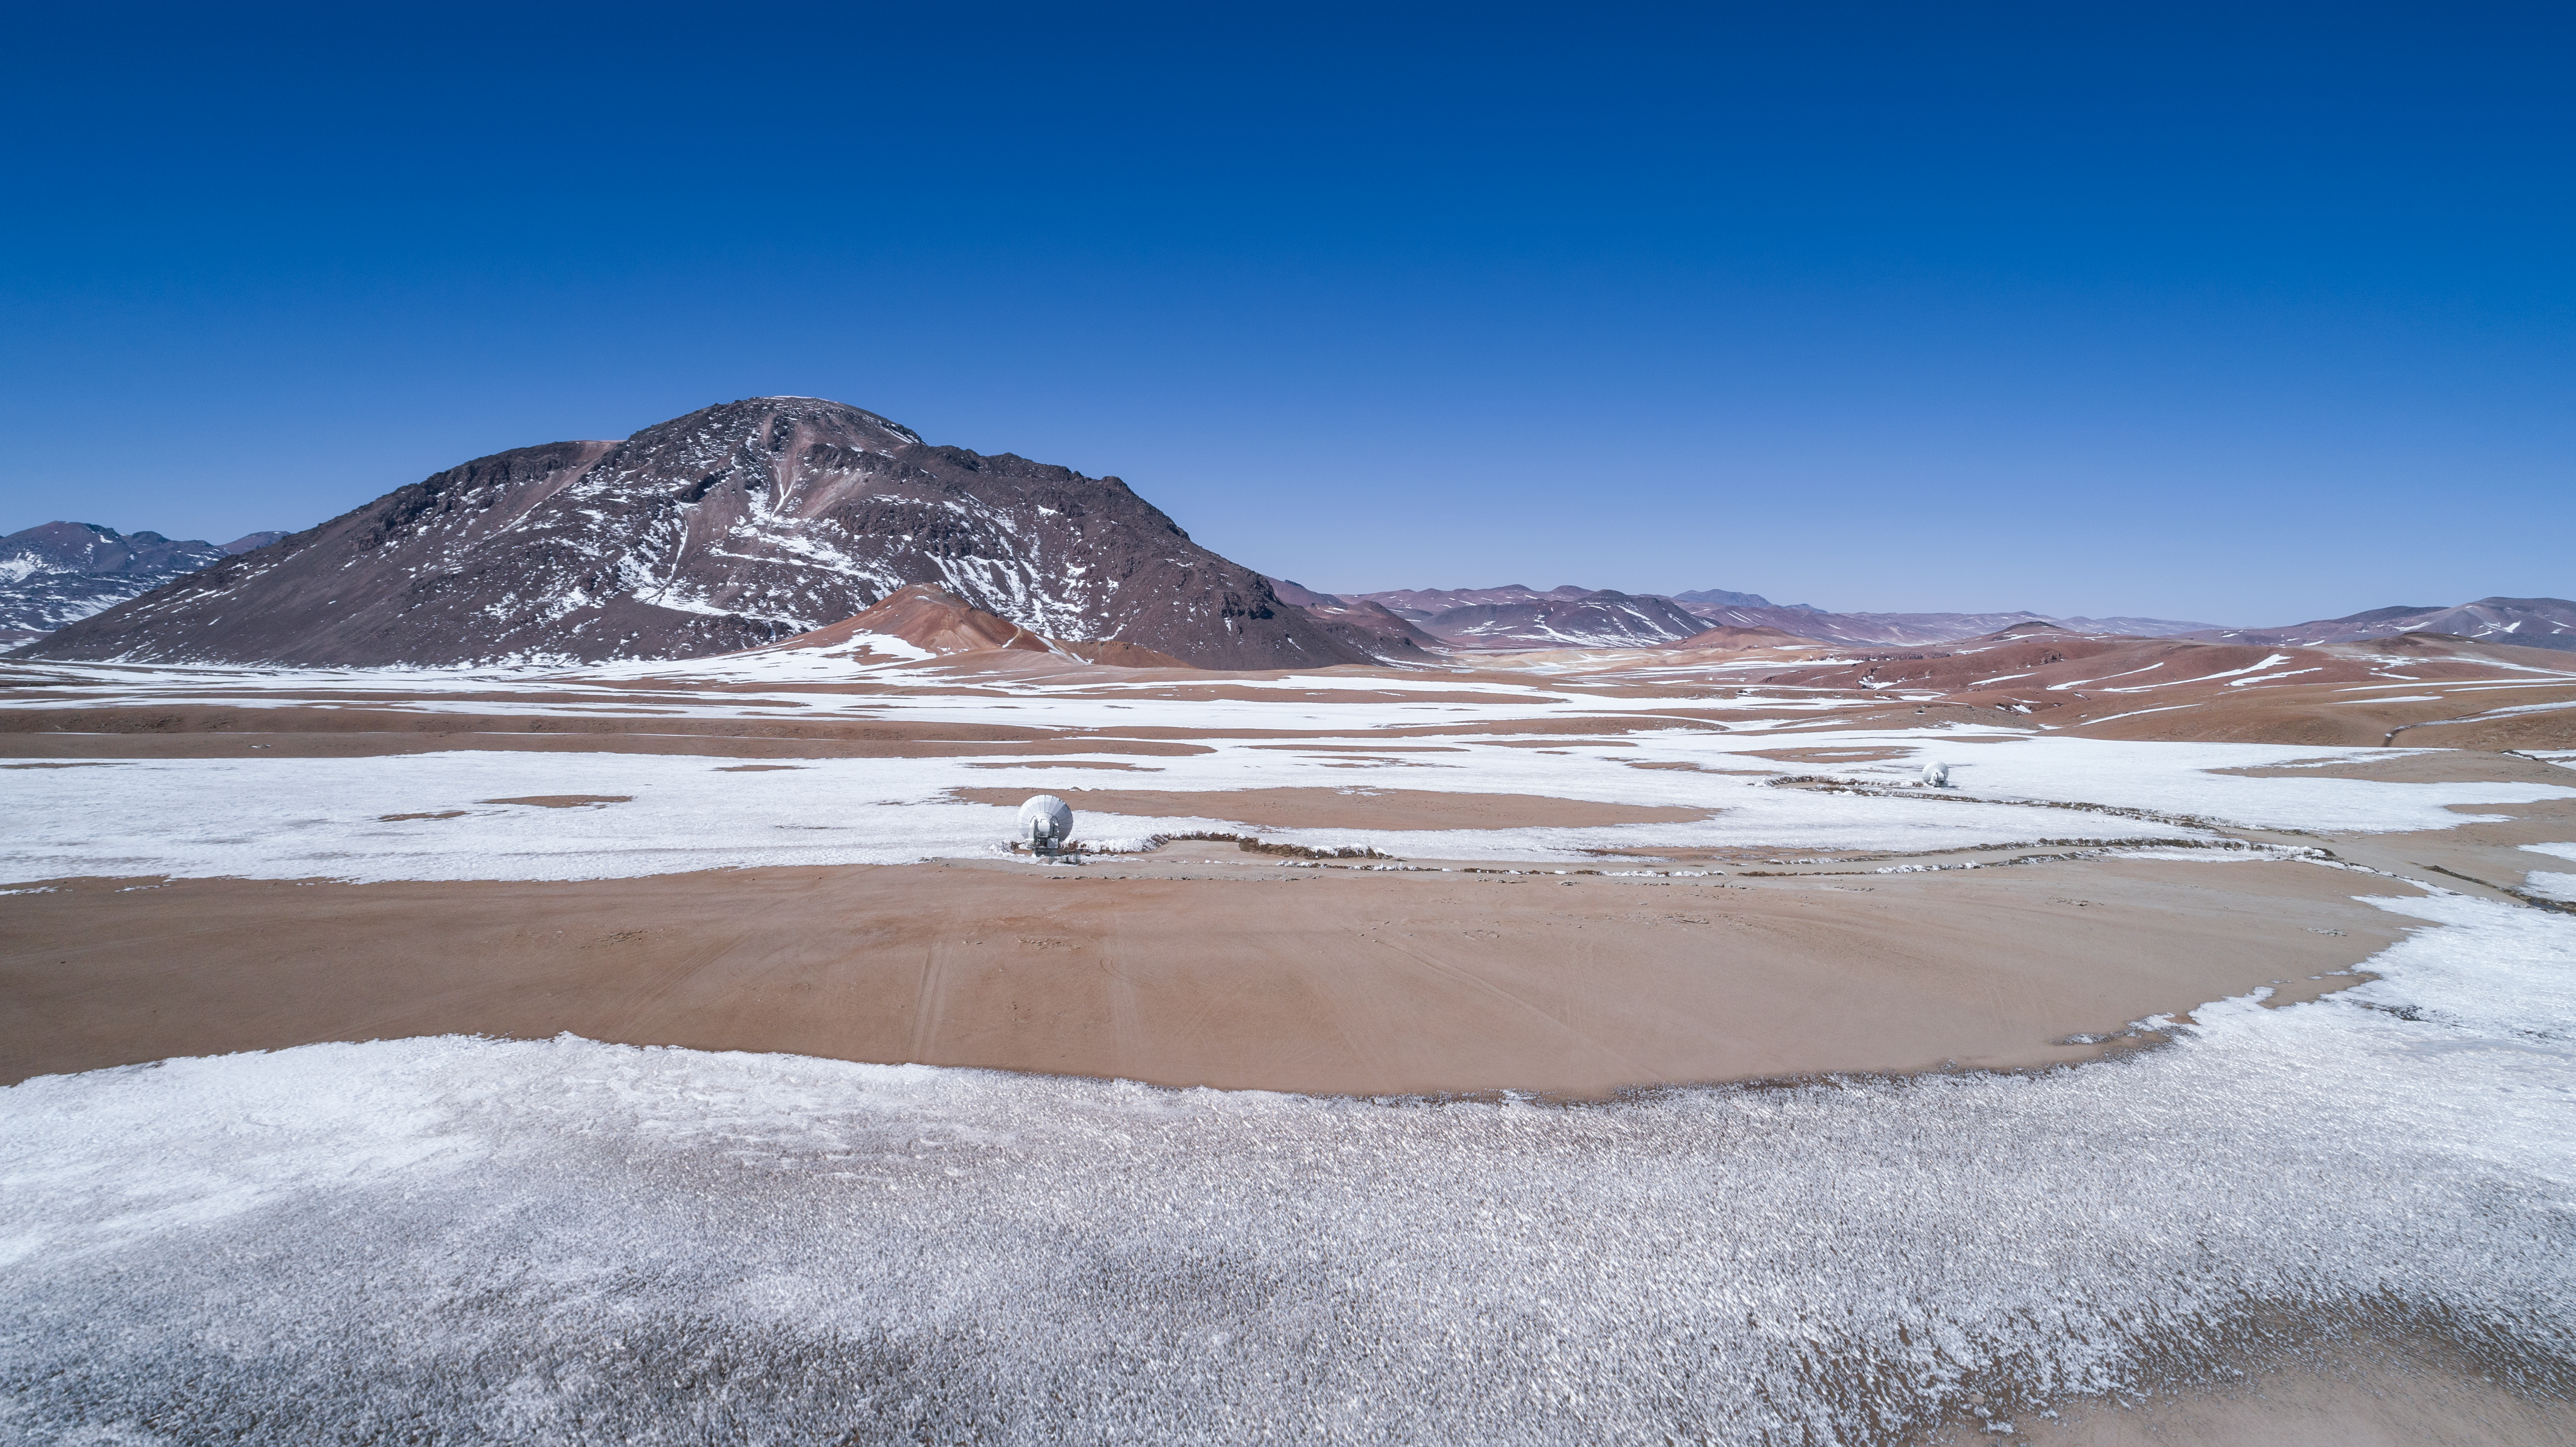

High up on the Chajnantor plateau

ALMA is a revolutionary astronomical telescope, comprising an array of 66 giant 12-metre and 7-metre diameter antennas observing millimetre and submillimetre wavelengths. The array is situated on the breathtaking Chajnantor Plateau in the Chilean Andes, at an altitude of around 5000 metres. Chajnantor is the highest major observatory site in the world, and the atmosphere above the plateau is the driest in the world, with the exception of Antarctica.

Credit: ALMA (ESO/NAOJ/NRAO)